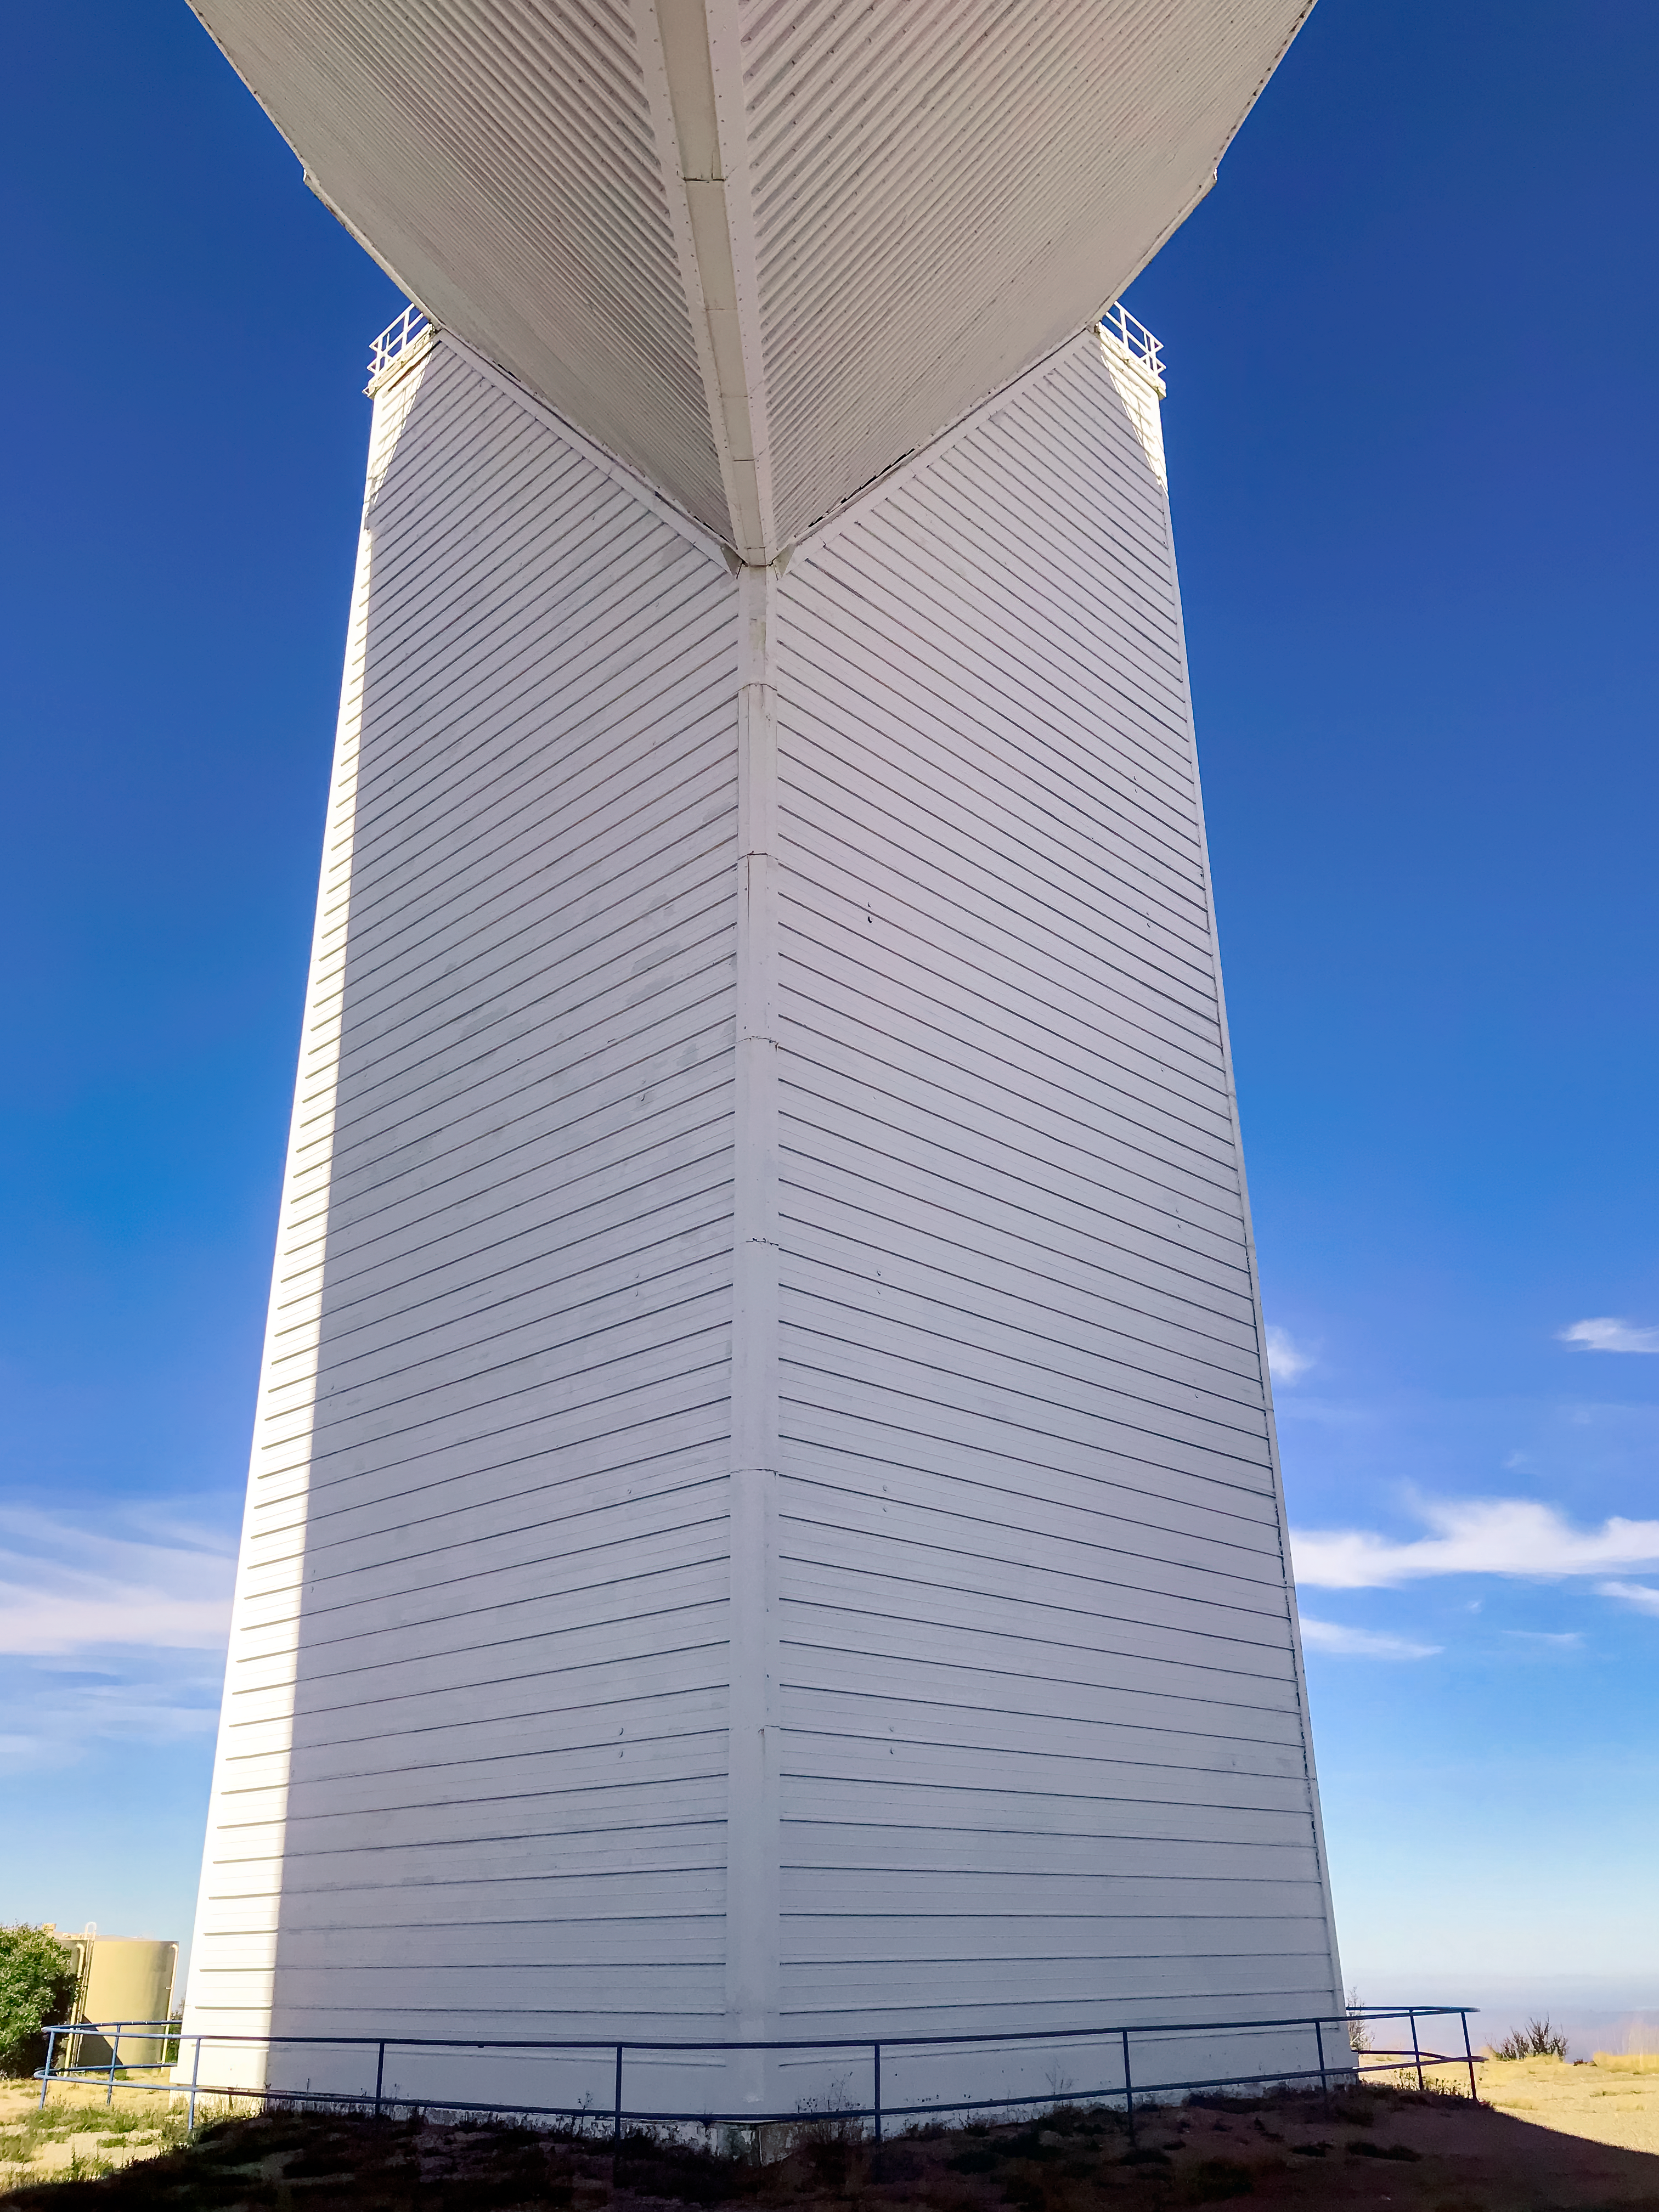

McMath-Pierce Solar Telescope

The McMath-Pierce Solar Telescope, located at Kitt Peak National Observatory, is shown here.

Credit: NOIRLab/AURA/NSF